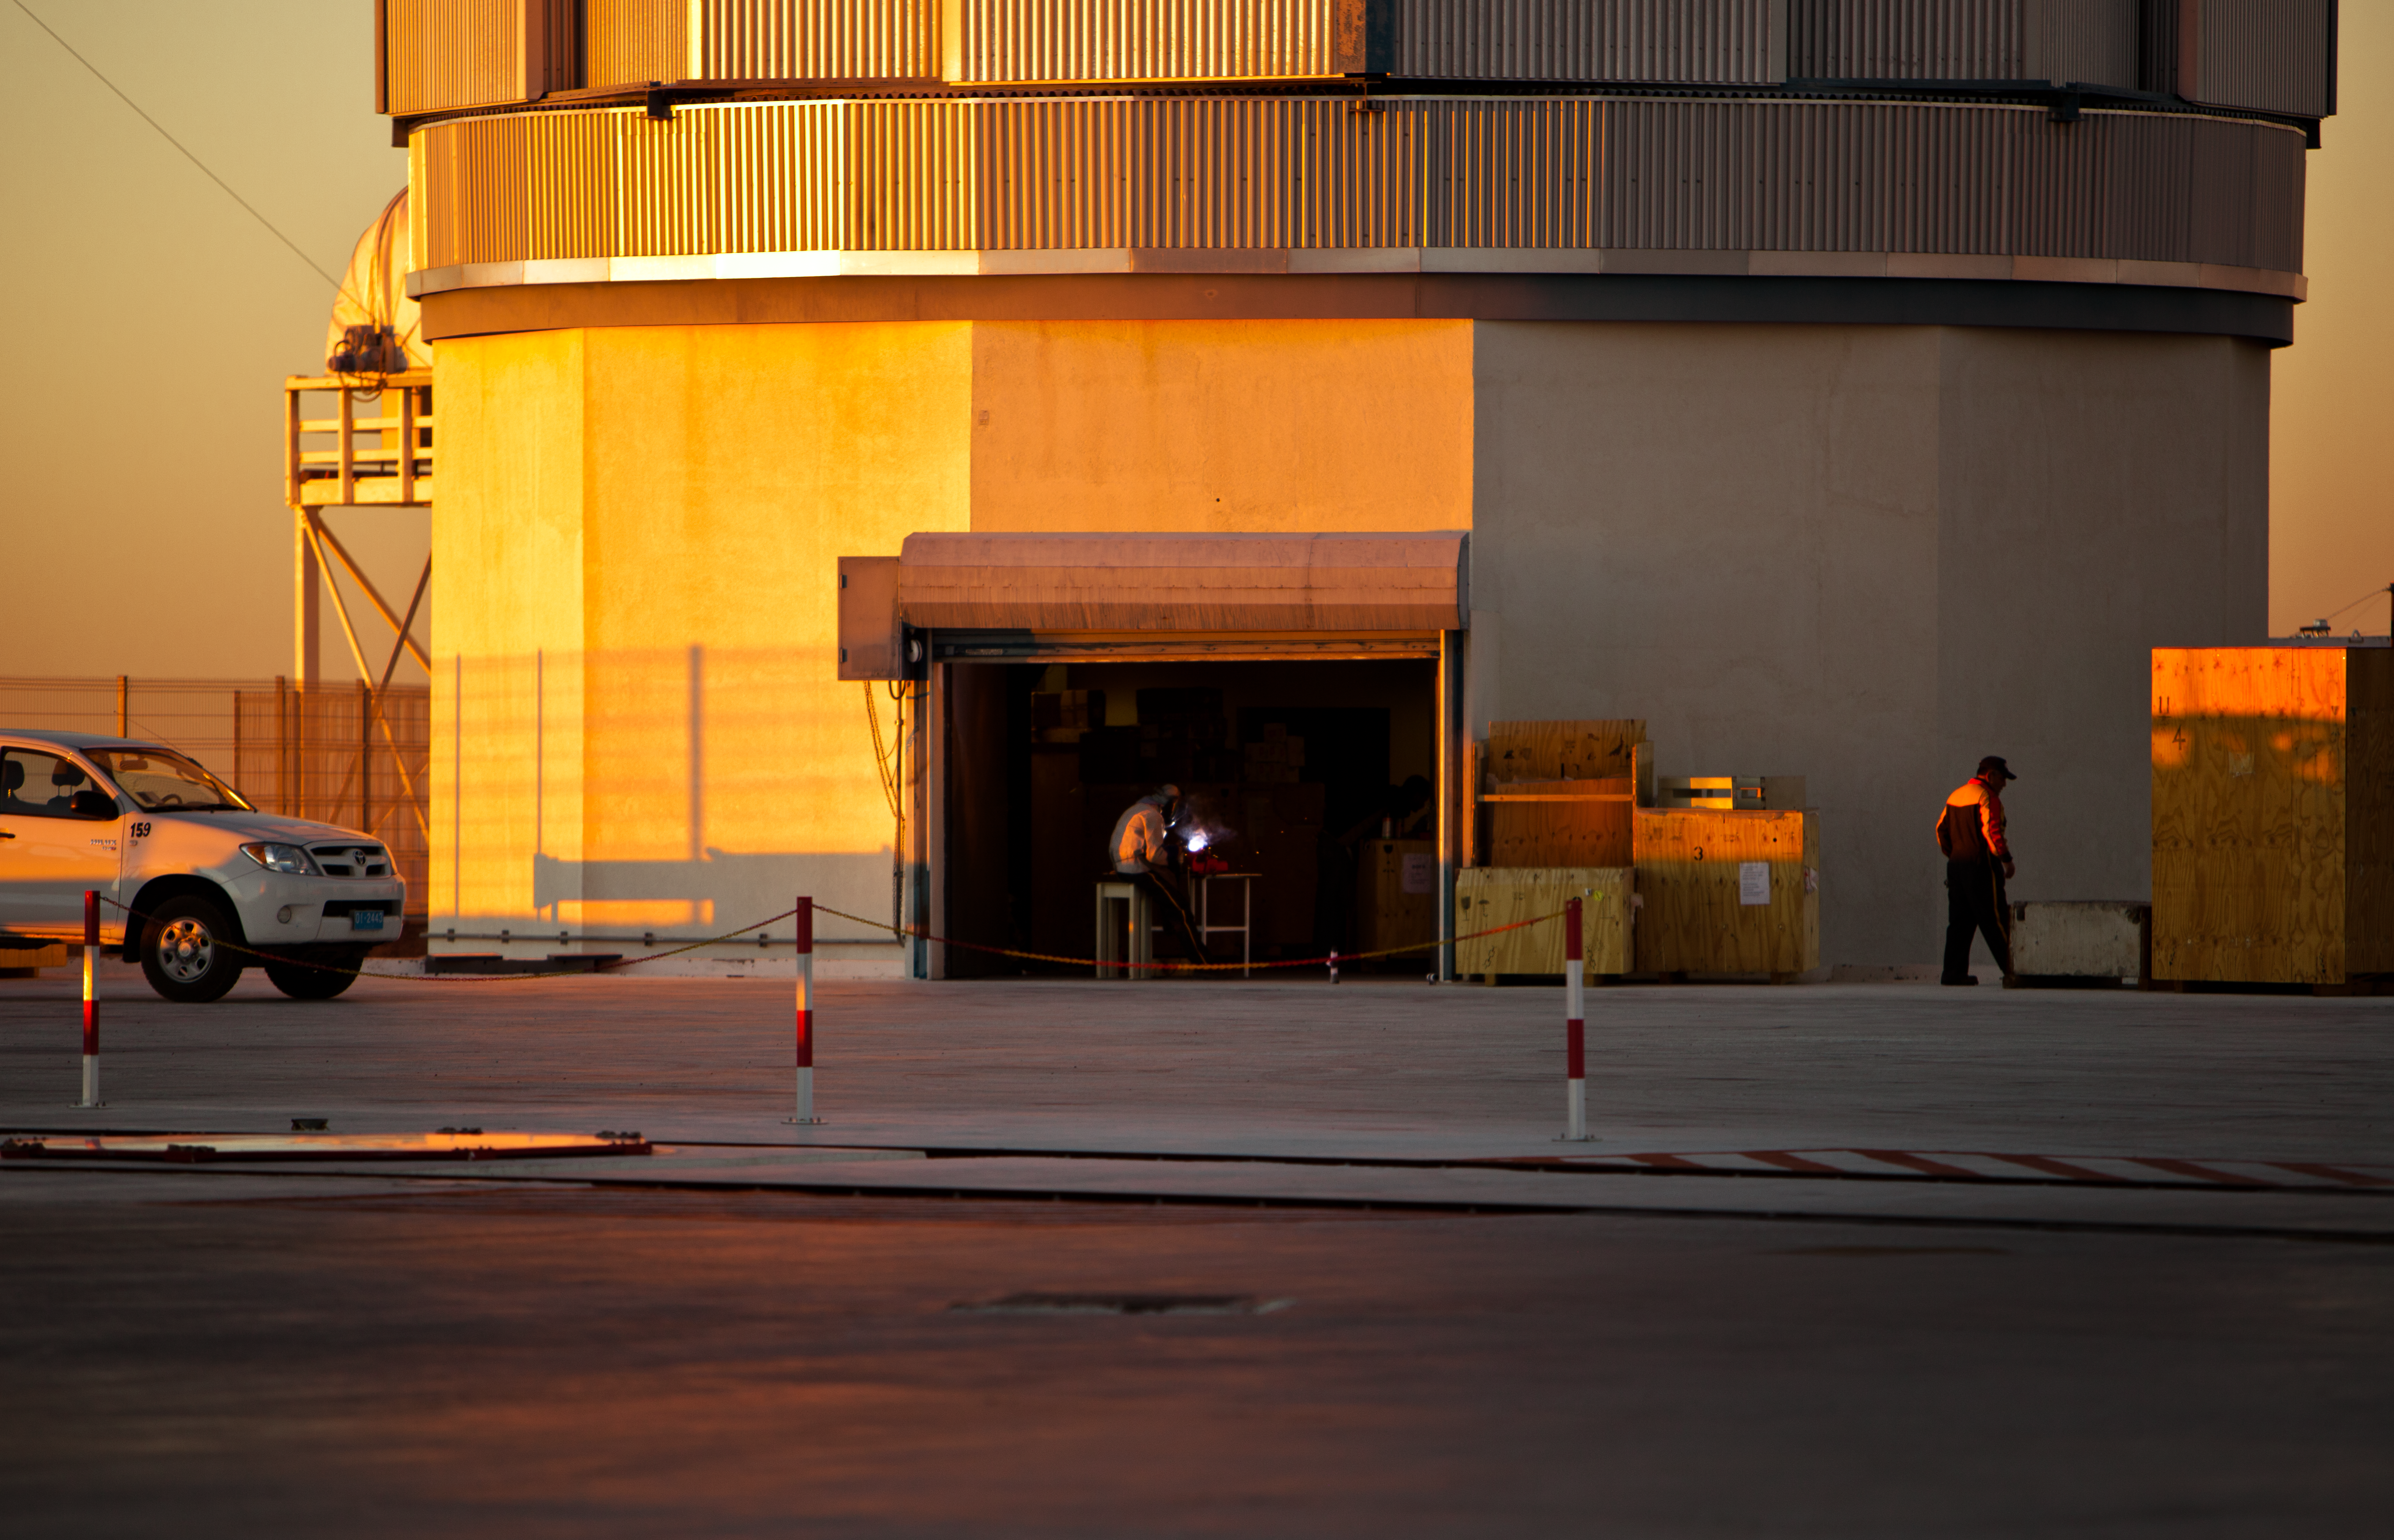

Working on the VST

A specialised team from the Capodimonte Astronomical Observatory (OAC) of Naples and a research centre of the Italian National Institute for Astrophysics (INAF) is working hard on the VLT Survey Telescope (VST), which is expected to be fully operational in 2011. The VST is a joint project between these Italian research centres and ESO. The VST is a state-of-the-art 2.6-metre telescope equipped with OmegaCAM, a monster 268 megapixel CCD camera with a field of view four times the area of the full Moon. It is designed to survey the sky in the visible light.

Credit: ESO